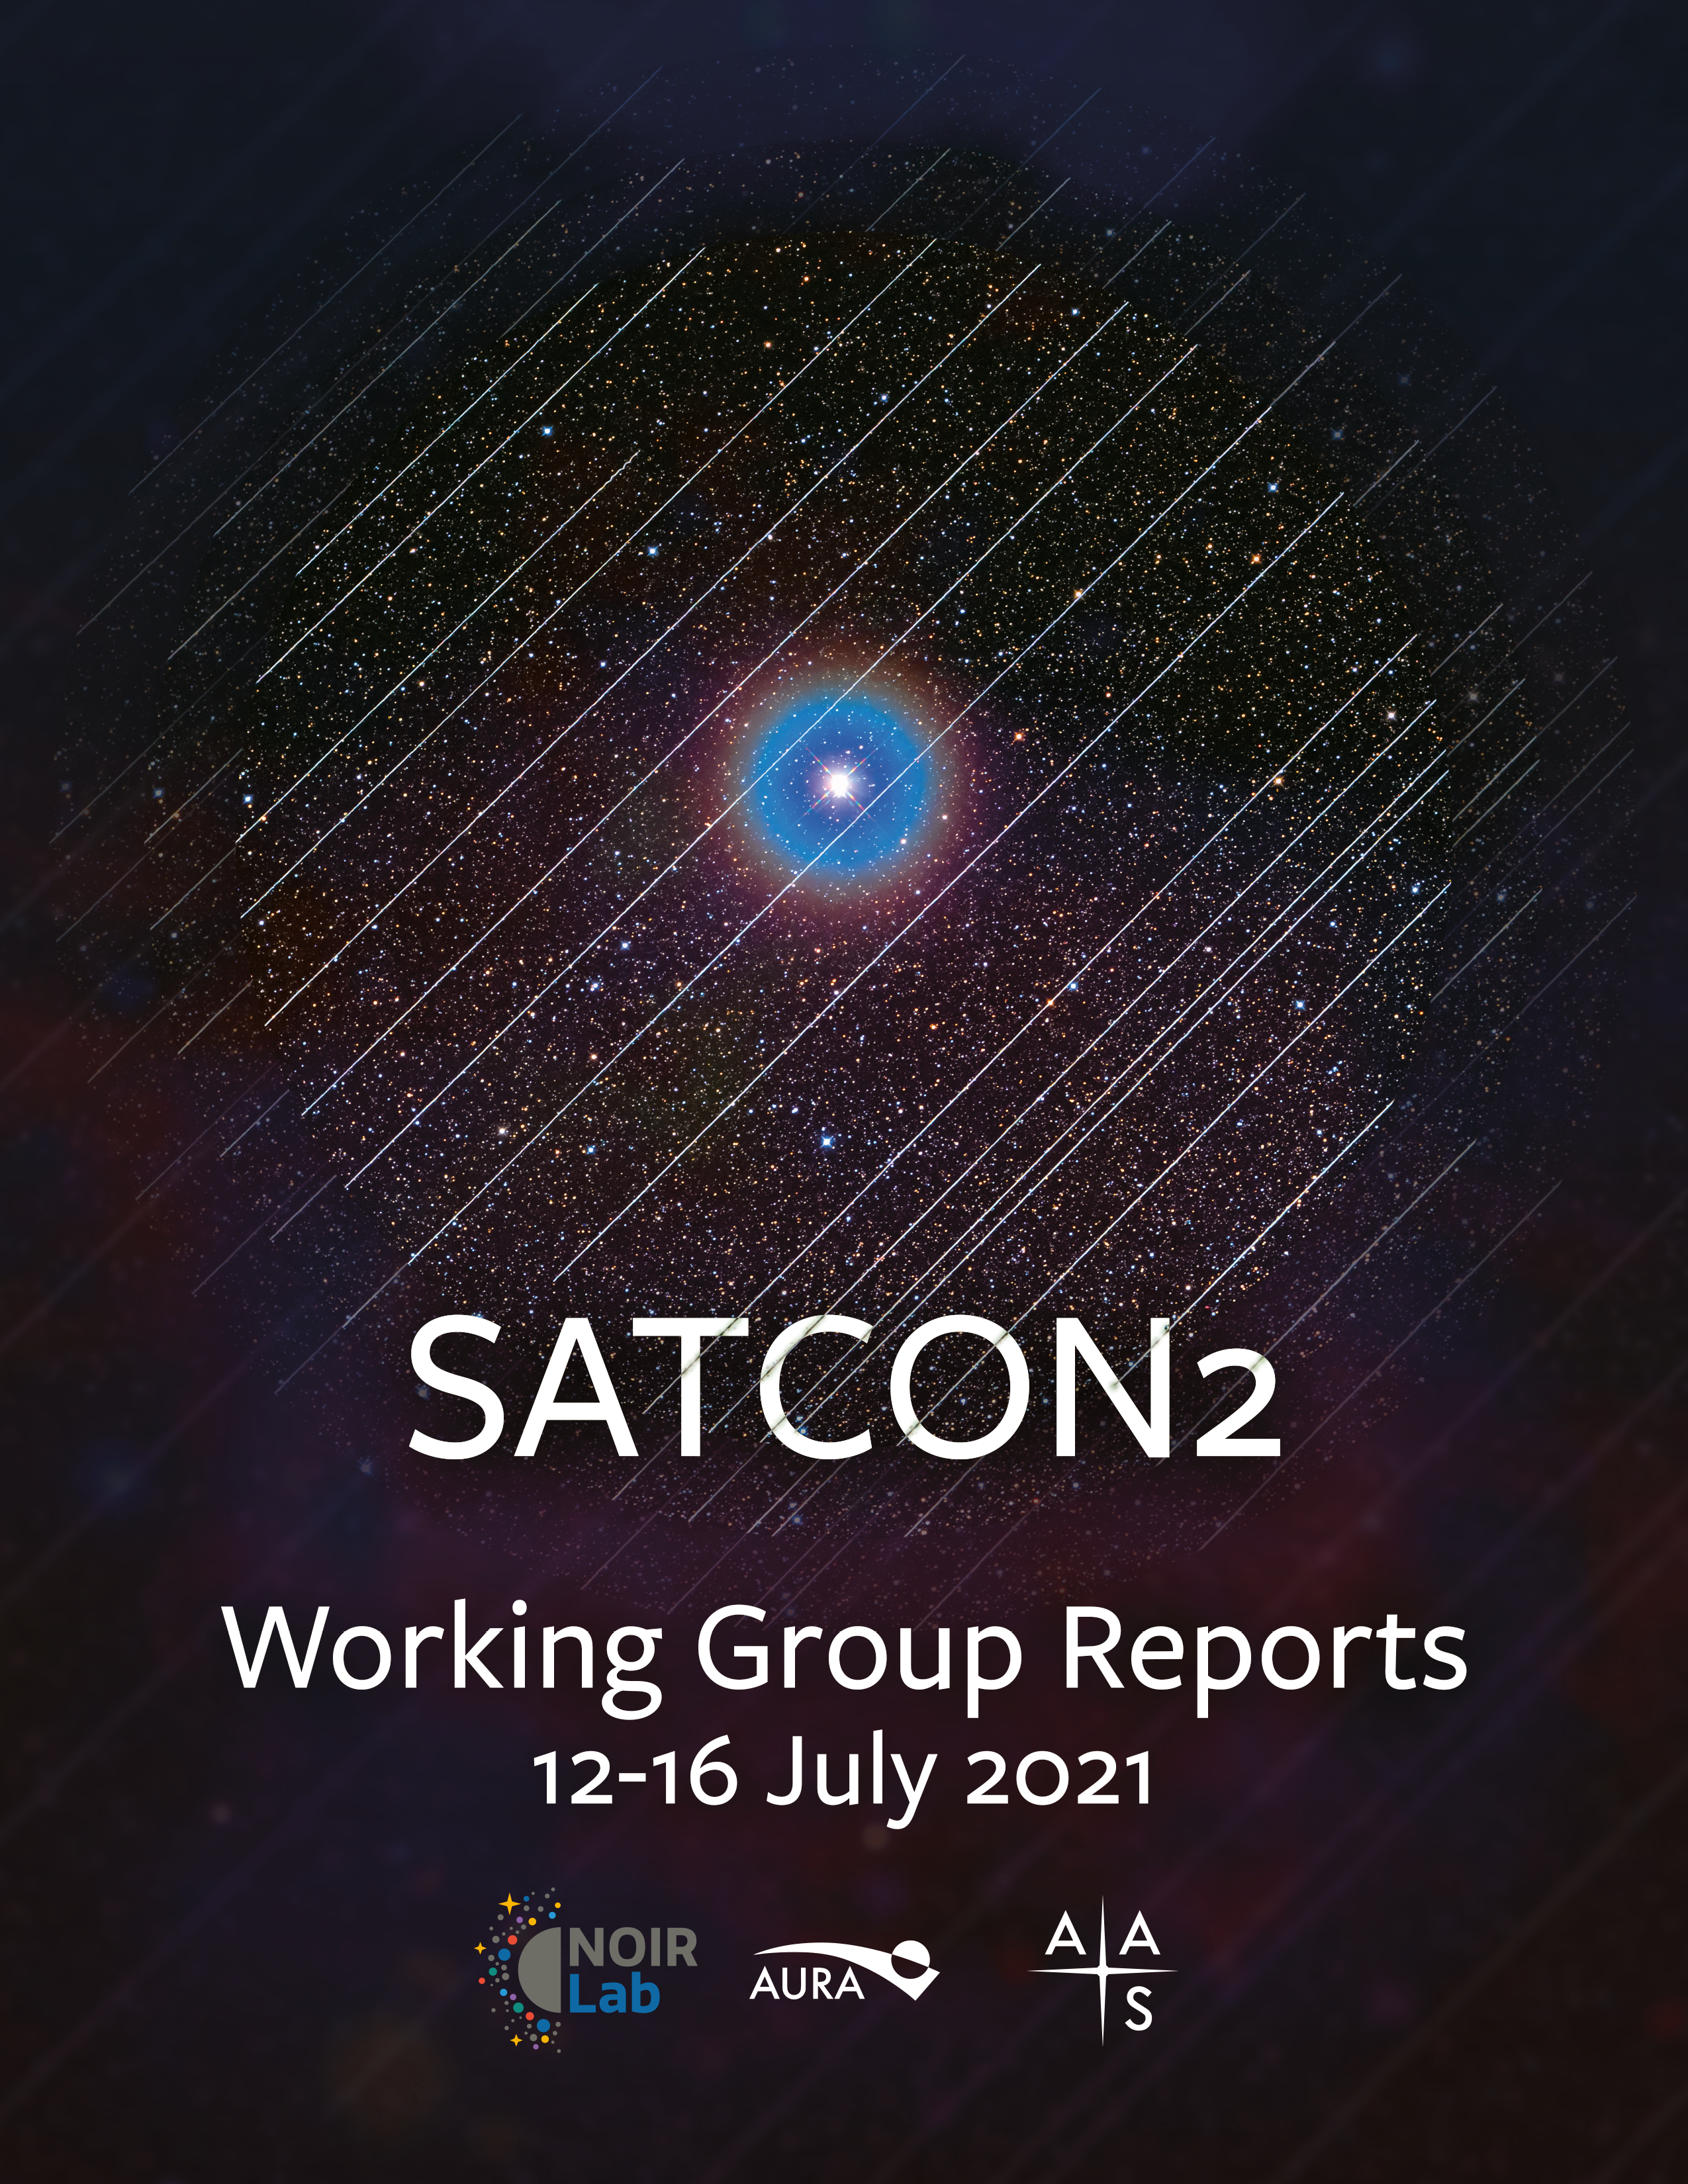

Cover of the SATCON2 Working Group Reports

SATCON2 brought together members of many communities: astronomy, satellite operators, environmental and dark-sky advocates, and representatives from diverse and underrepresented communities. The details of their comprehensive work are presented in 4 reports from the working groups — Observations, Algorithms, Community Engagement and Policy — which have been compiled together and are being released today.

Credit: NOIRLab/AAS/NSF/AURA